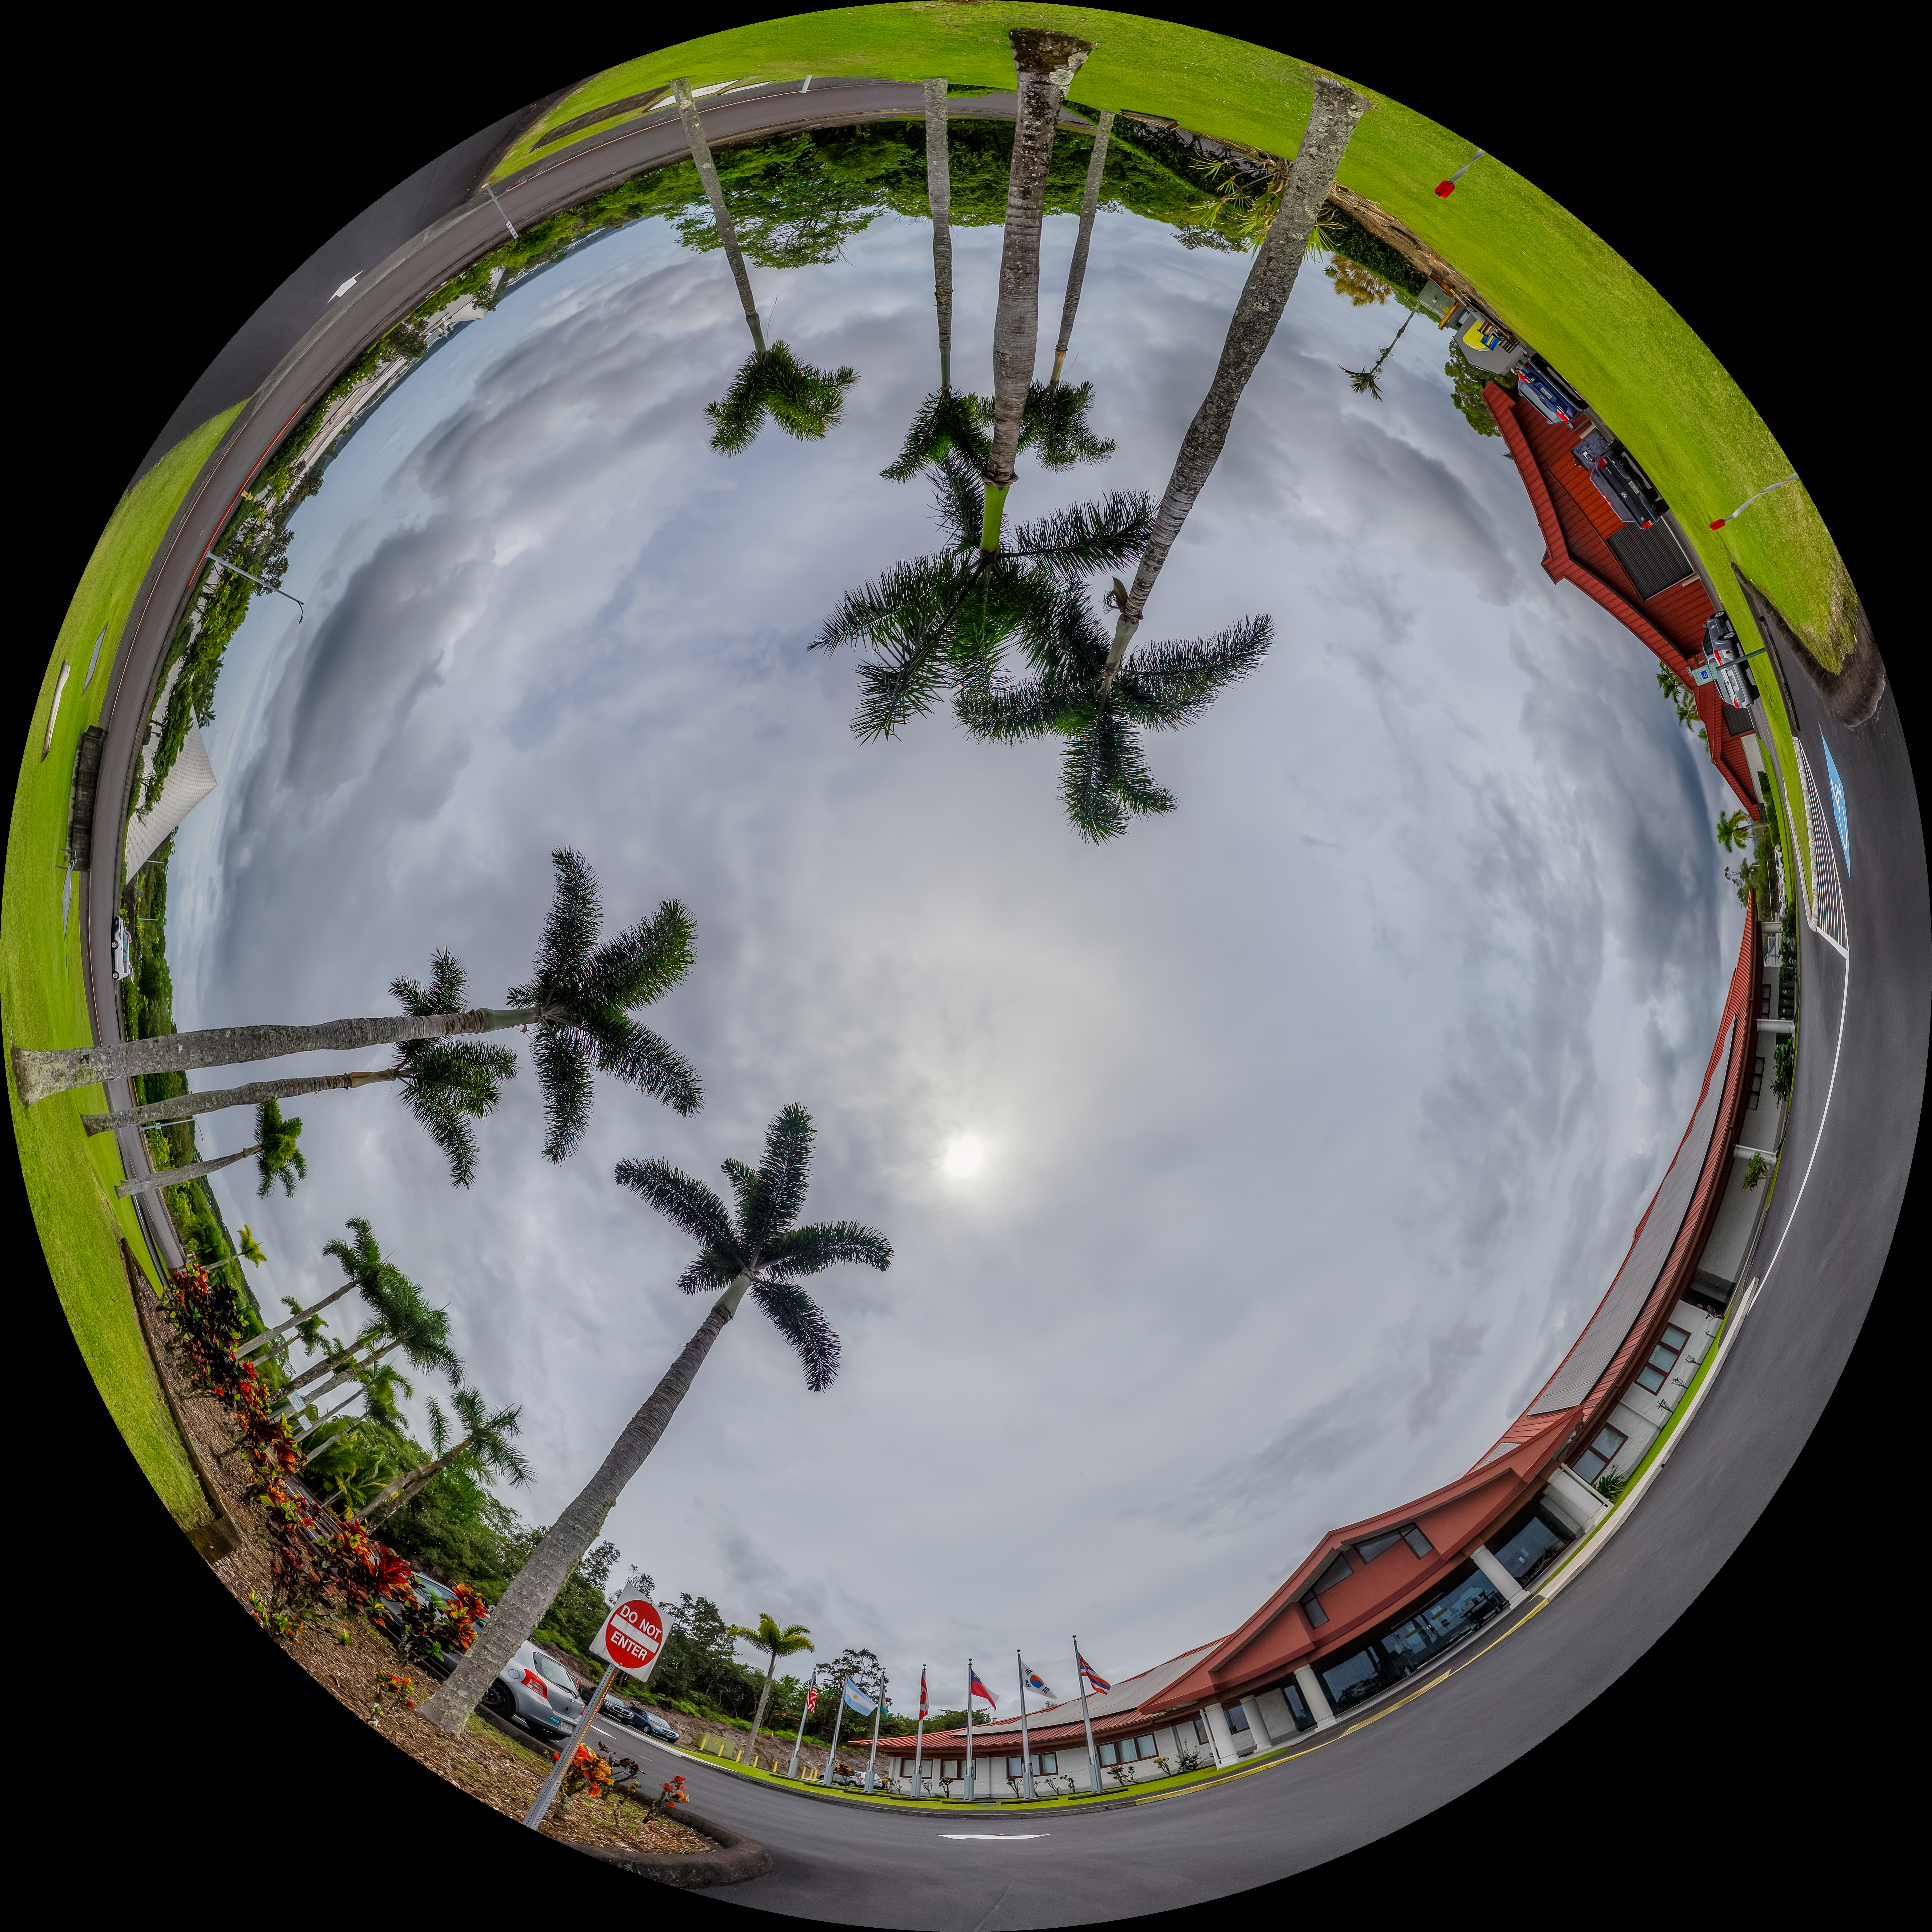

Gemini North Hilo Base Facility Fulldome

A fulldome view of the Gemini North Hilo Base Facility in Hawaiʻi.

A 360 panorama version of this image can be found here.

Credit: International Gemini Observatory/NOIRLab/NSF/AURA/P. Horálek